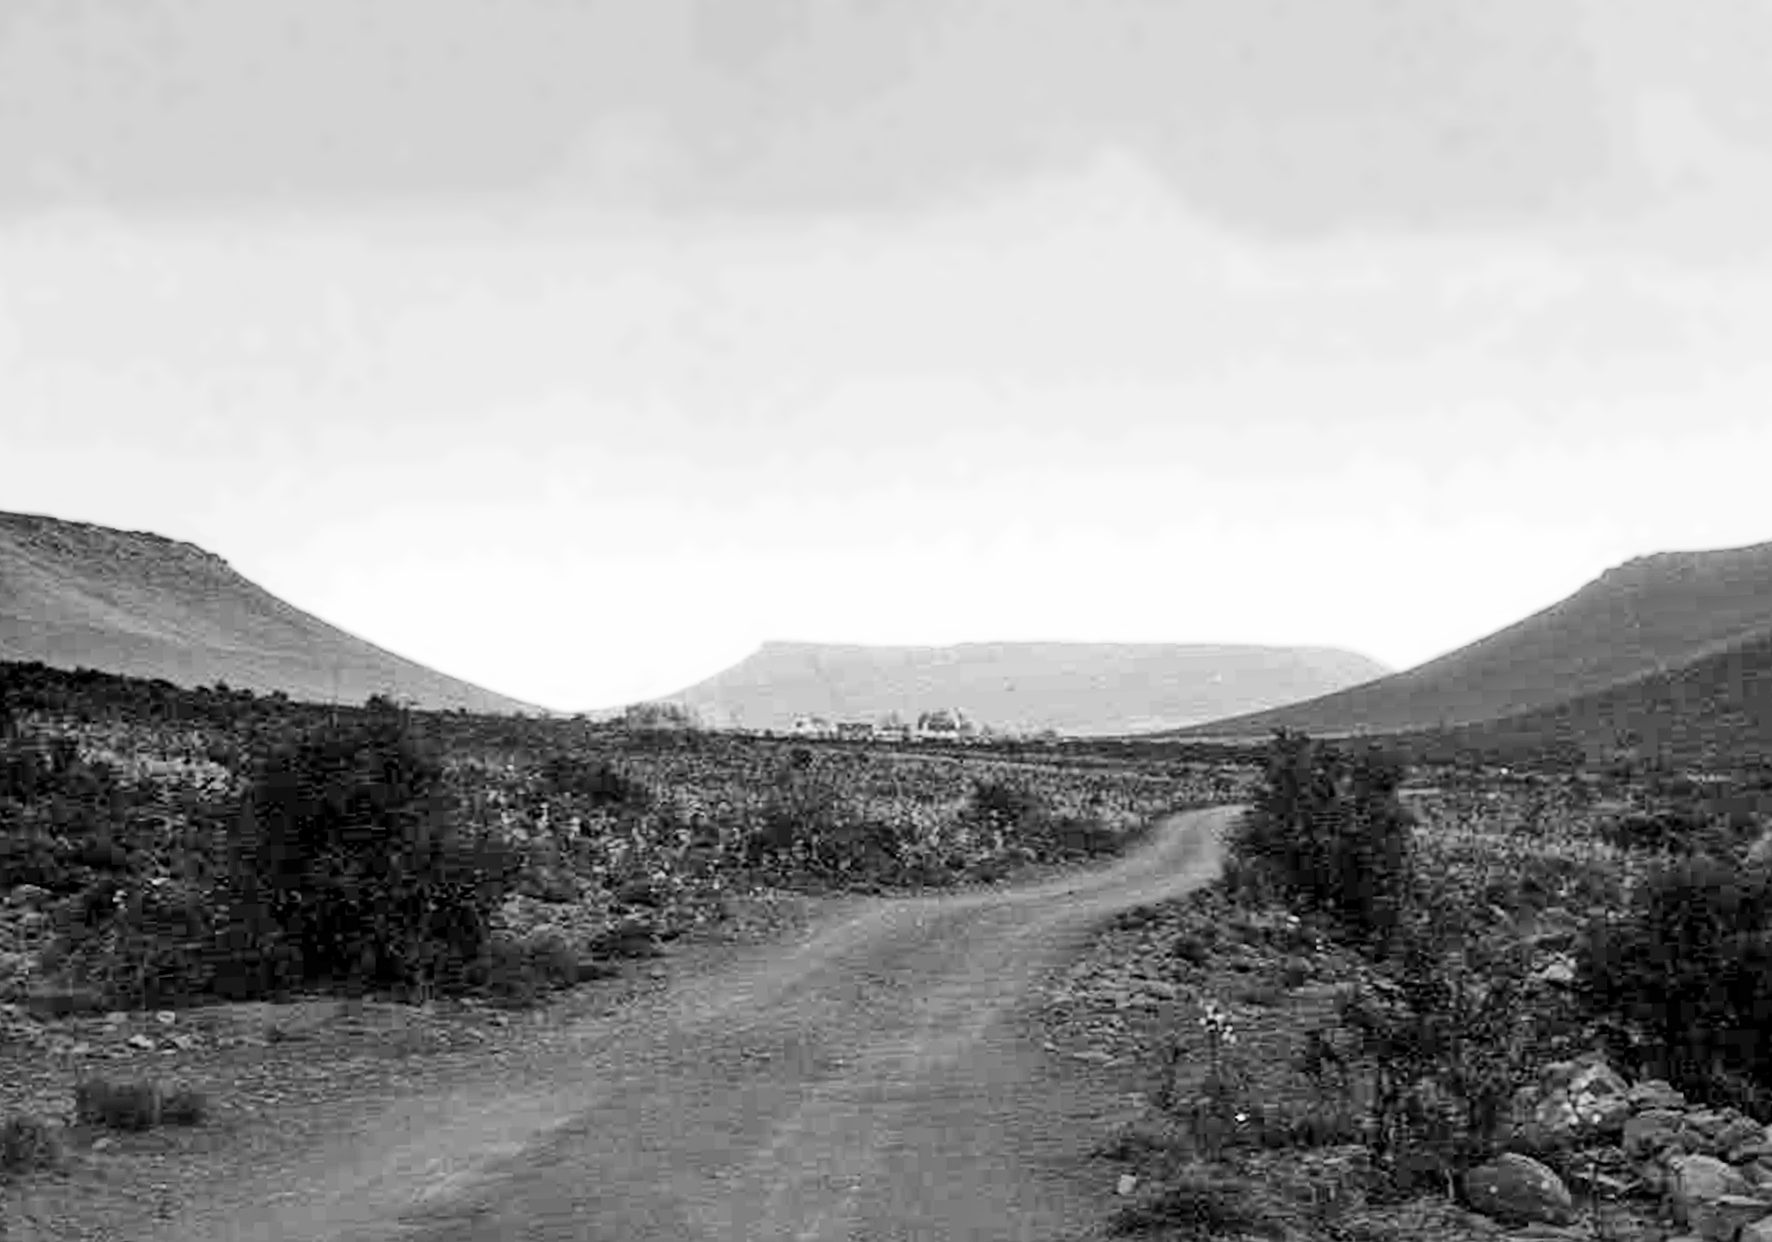

The road to Klaverlei

Image from the staff housing at the Table Mountain observing site in South Africa from ESO’s testing expedition in the early 1960s.

Credit: ESO/J.Doornenbal